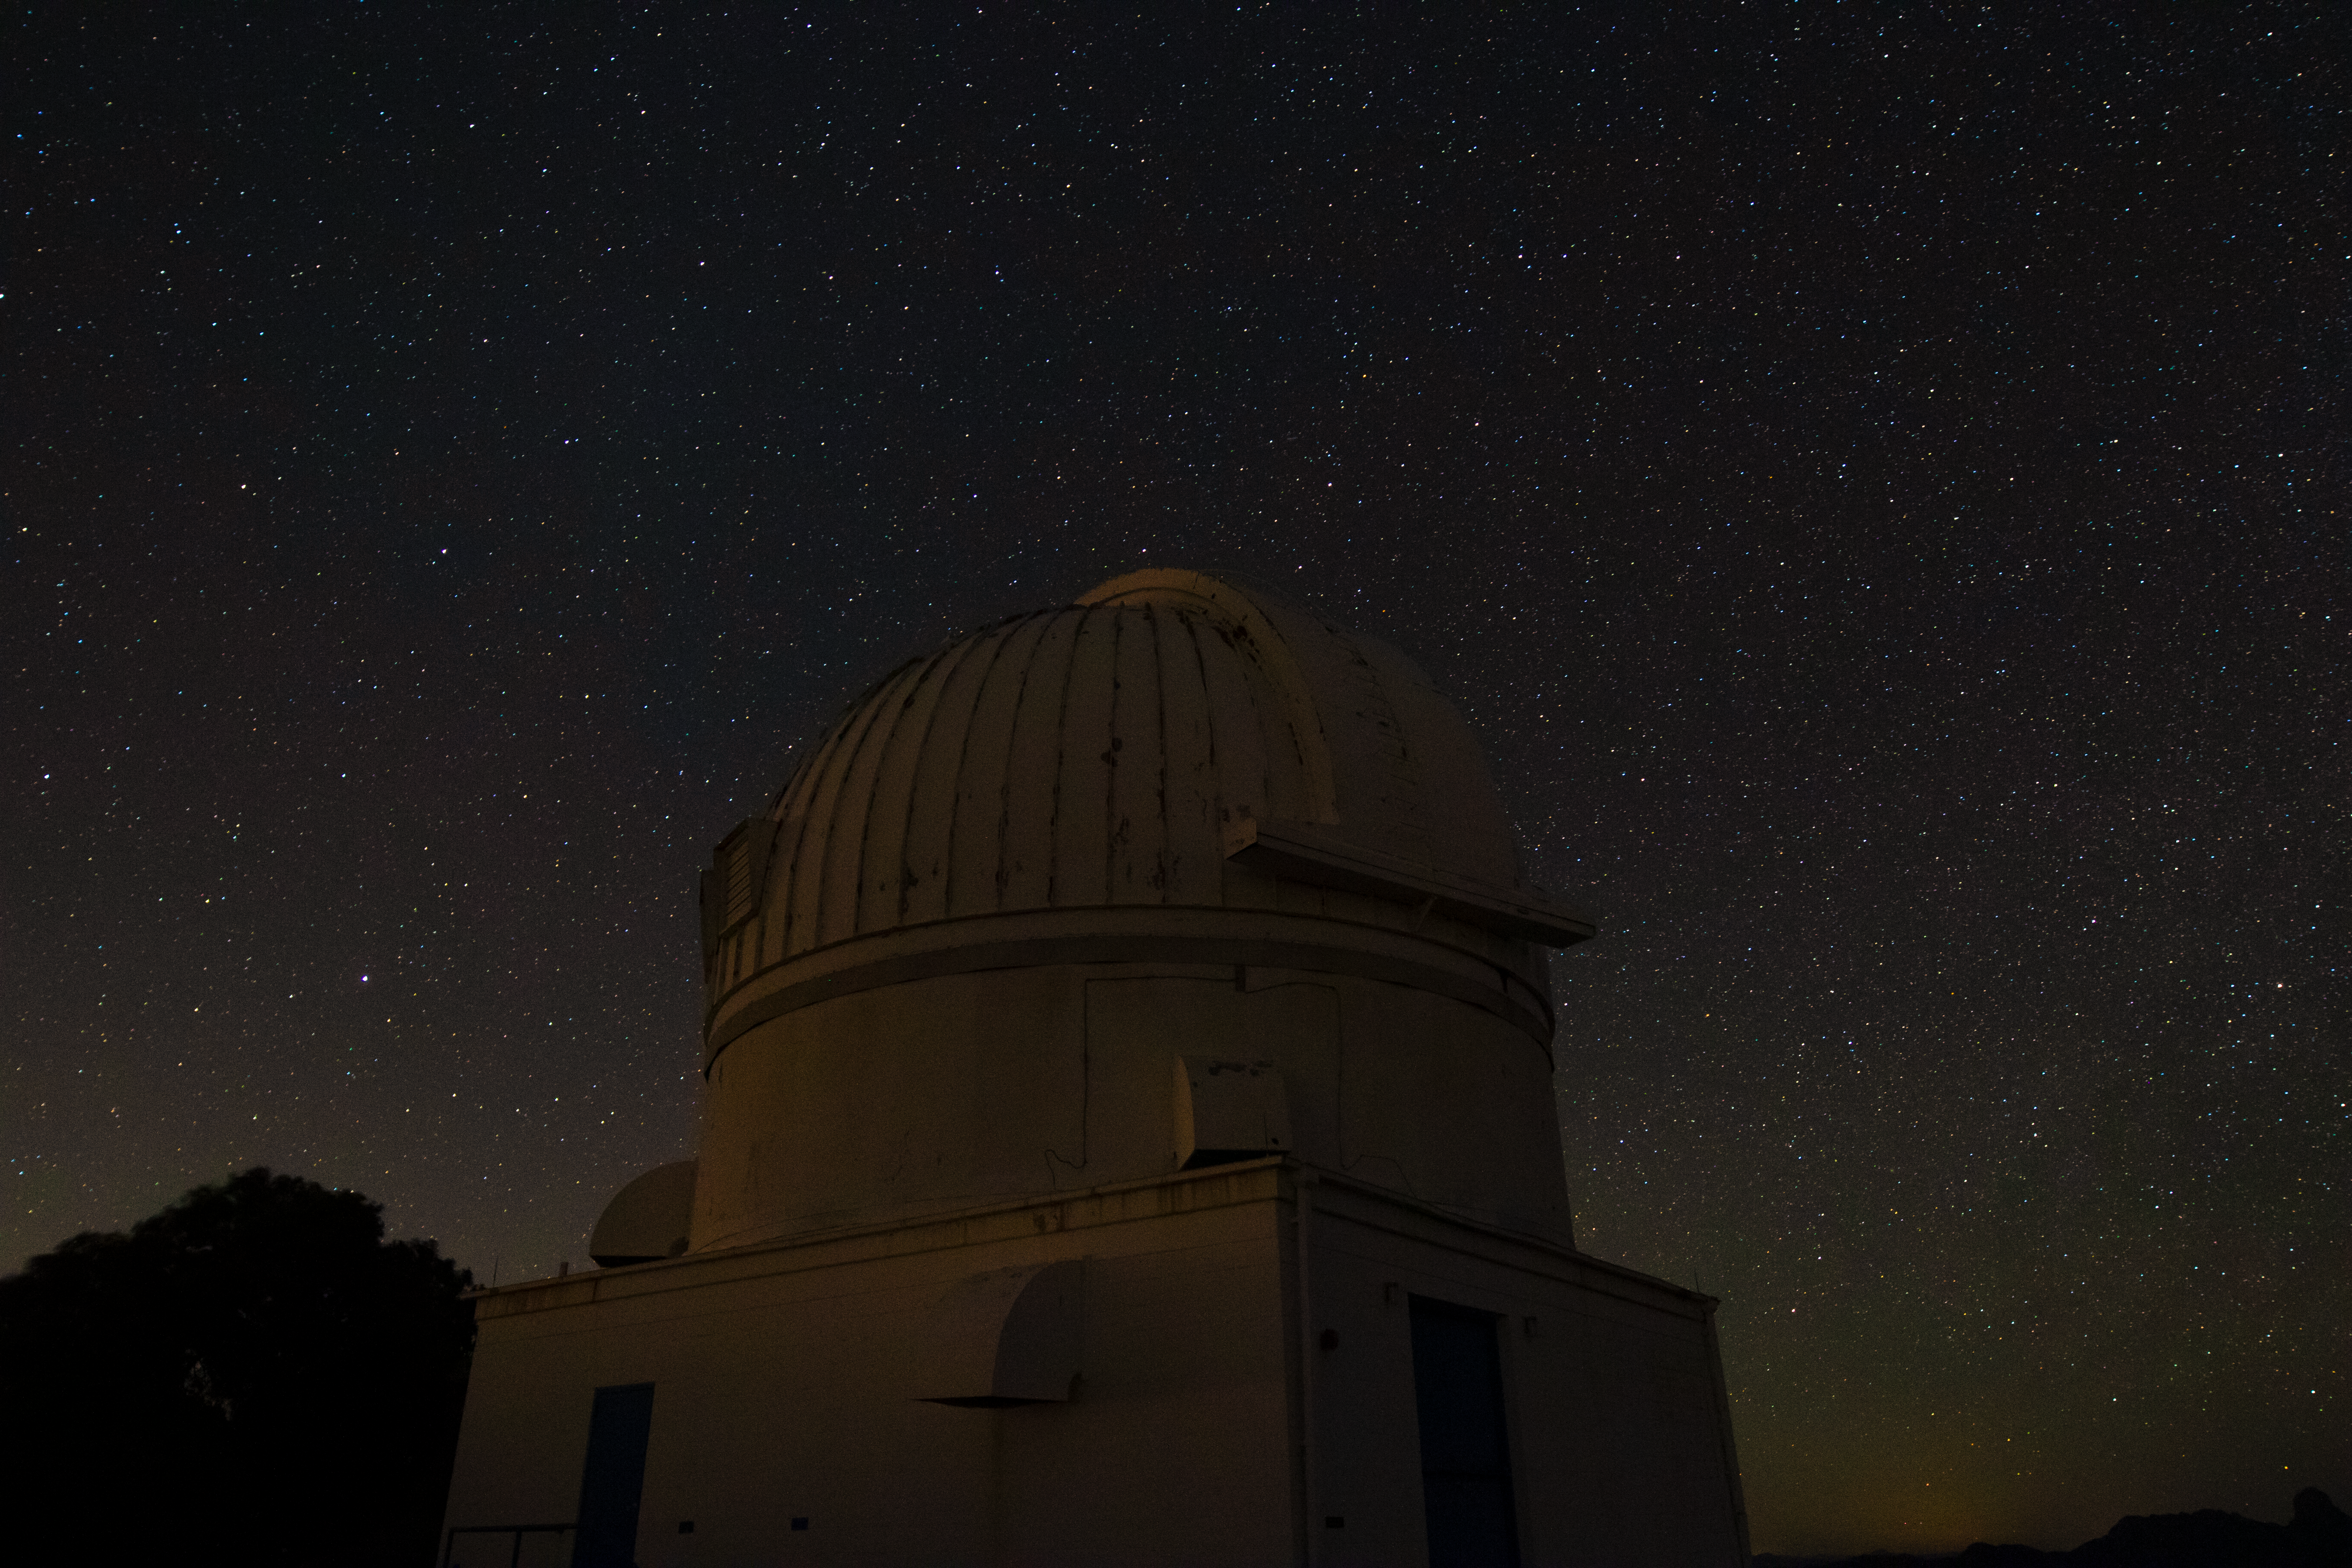

WIYN 0.9-meter Telescope at Night

The WIYN 0.9-meter Telescope underneath a blanket of stars at Kitt Peak National Observatory in Arizona.

Credit: Kitt Peak National Observatory/NOIRLab/NSF/AURA/P. Marenfeld